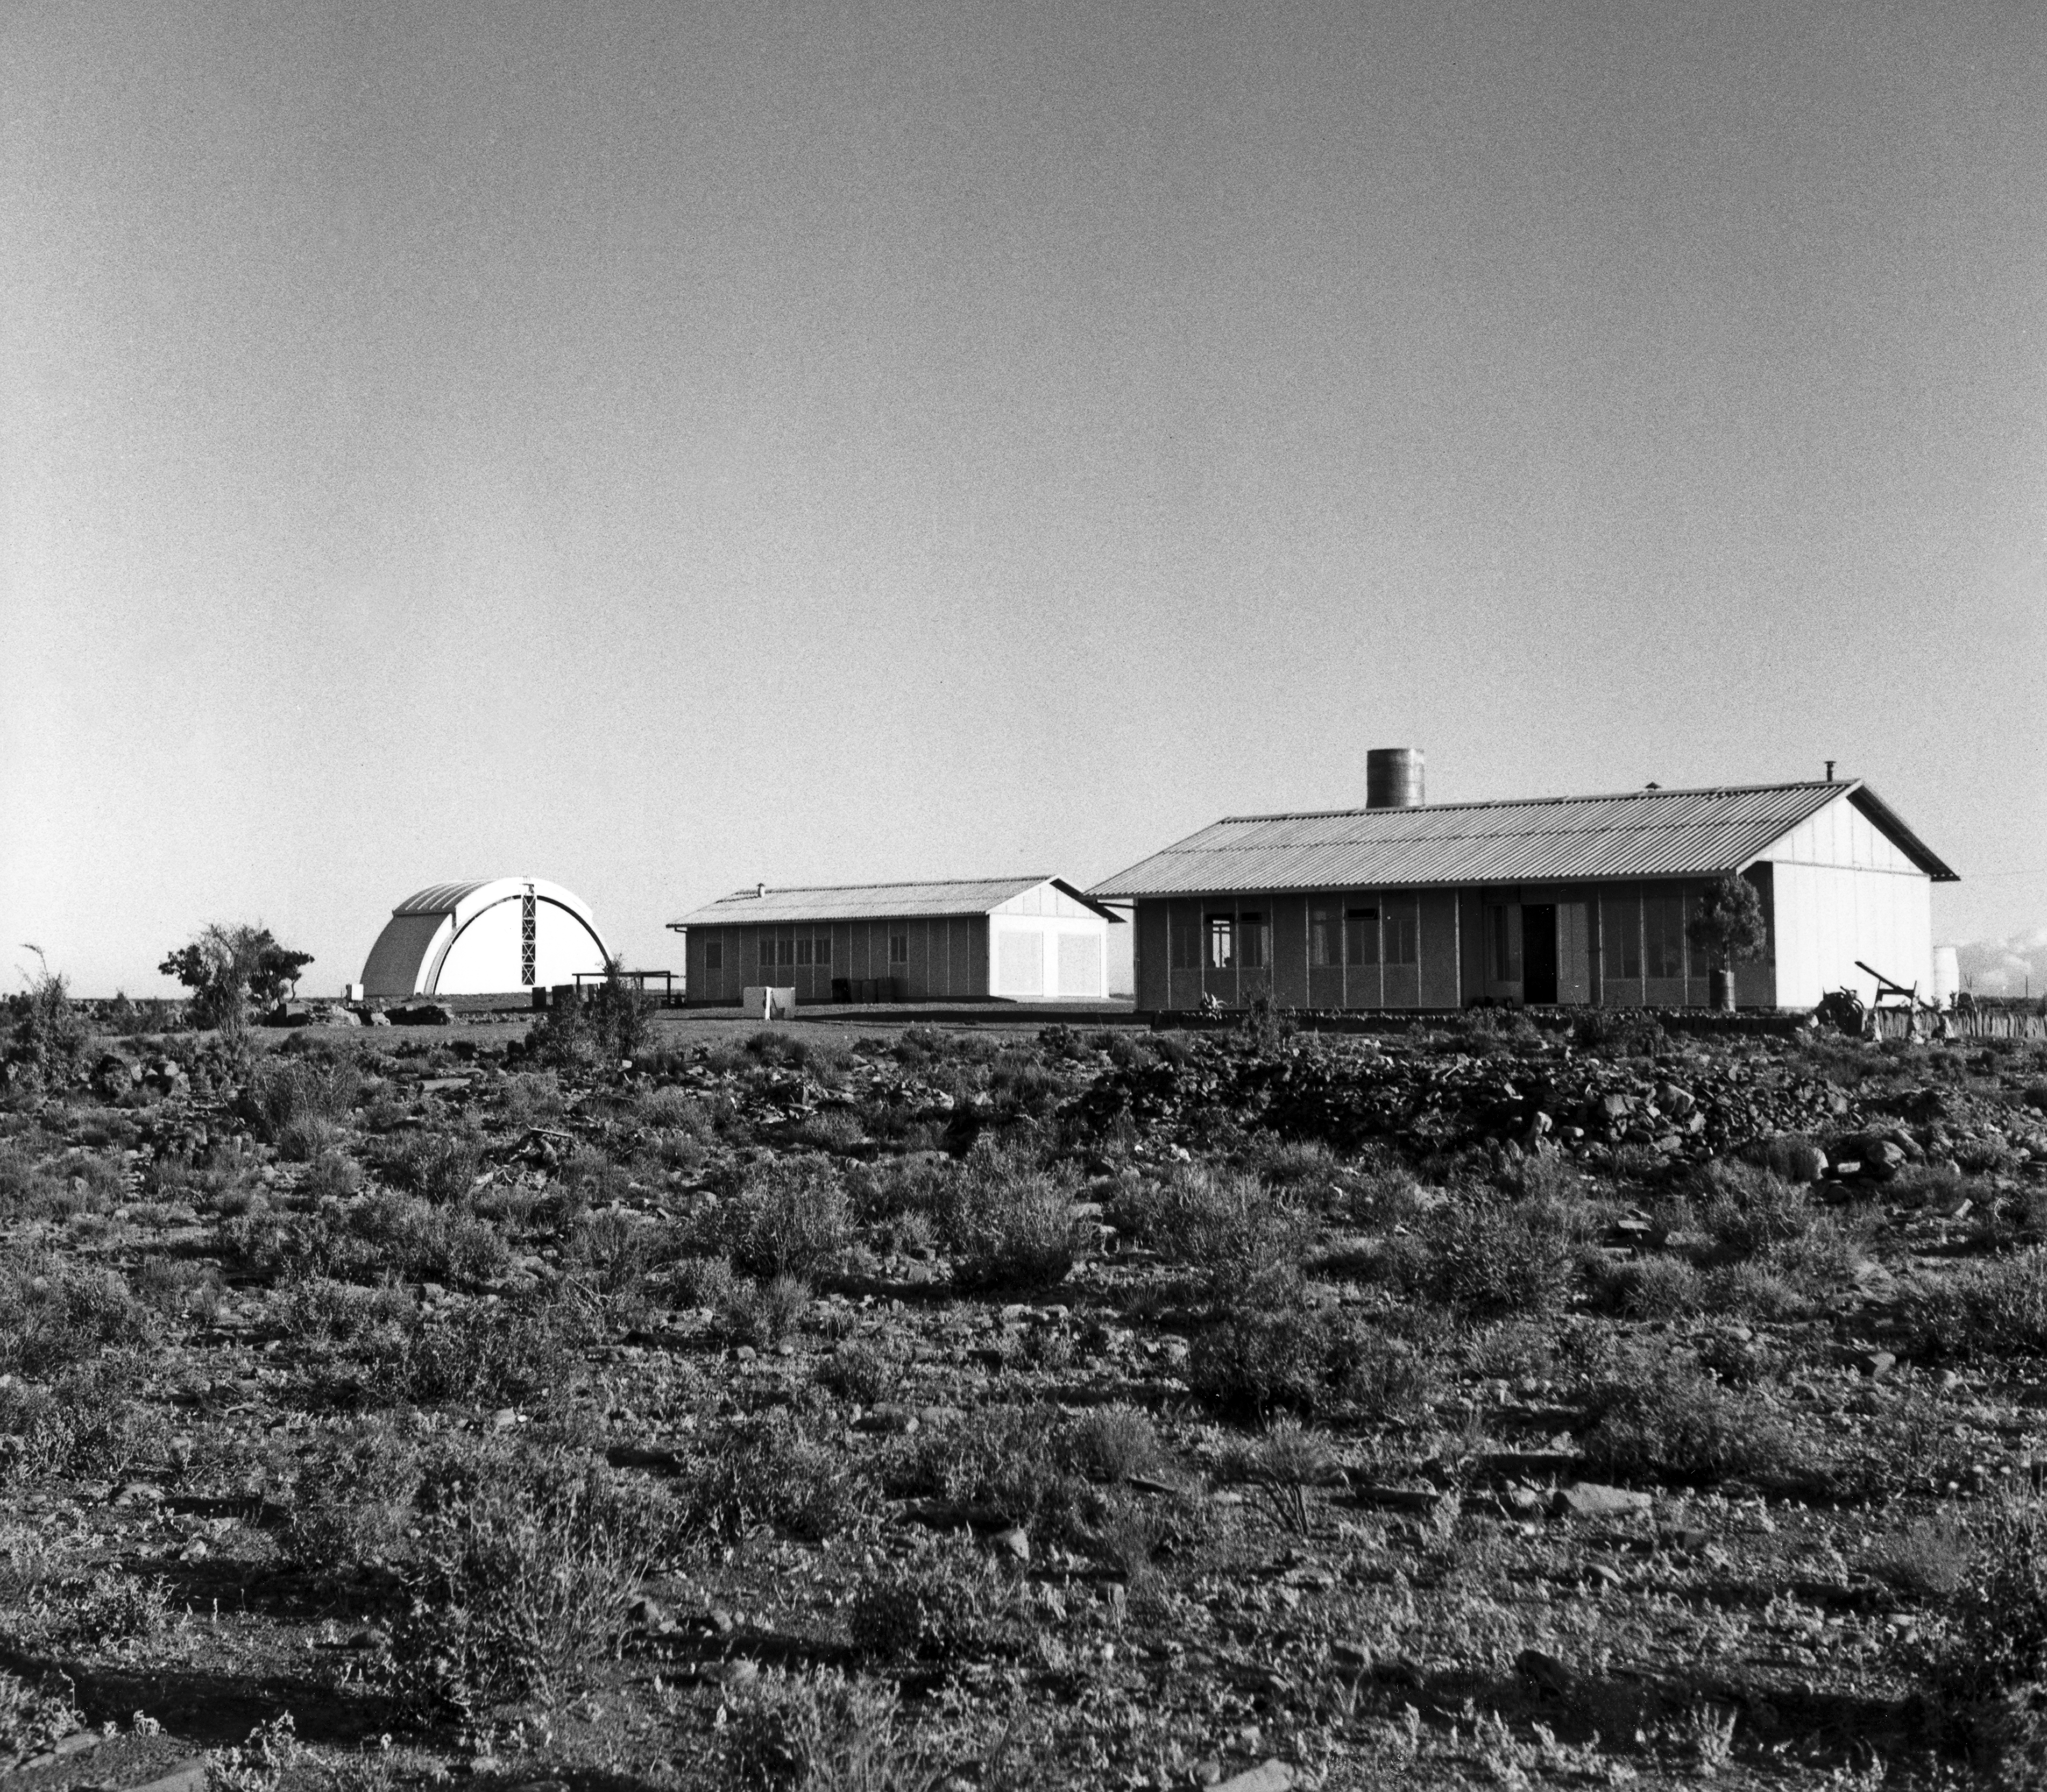

1962 at the Zeekoegat Station

1962 at the Zeekoegat Station. Left: the "Abri", housing the Marseilles GPO. Middle and right: houses of the observers.

Credit: ESO/A. Blaauw